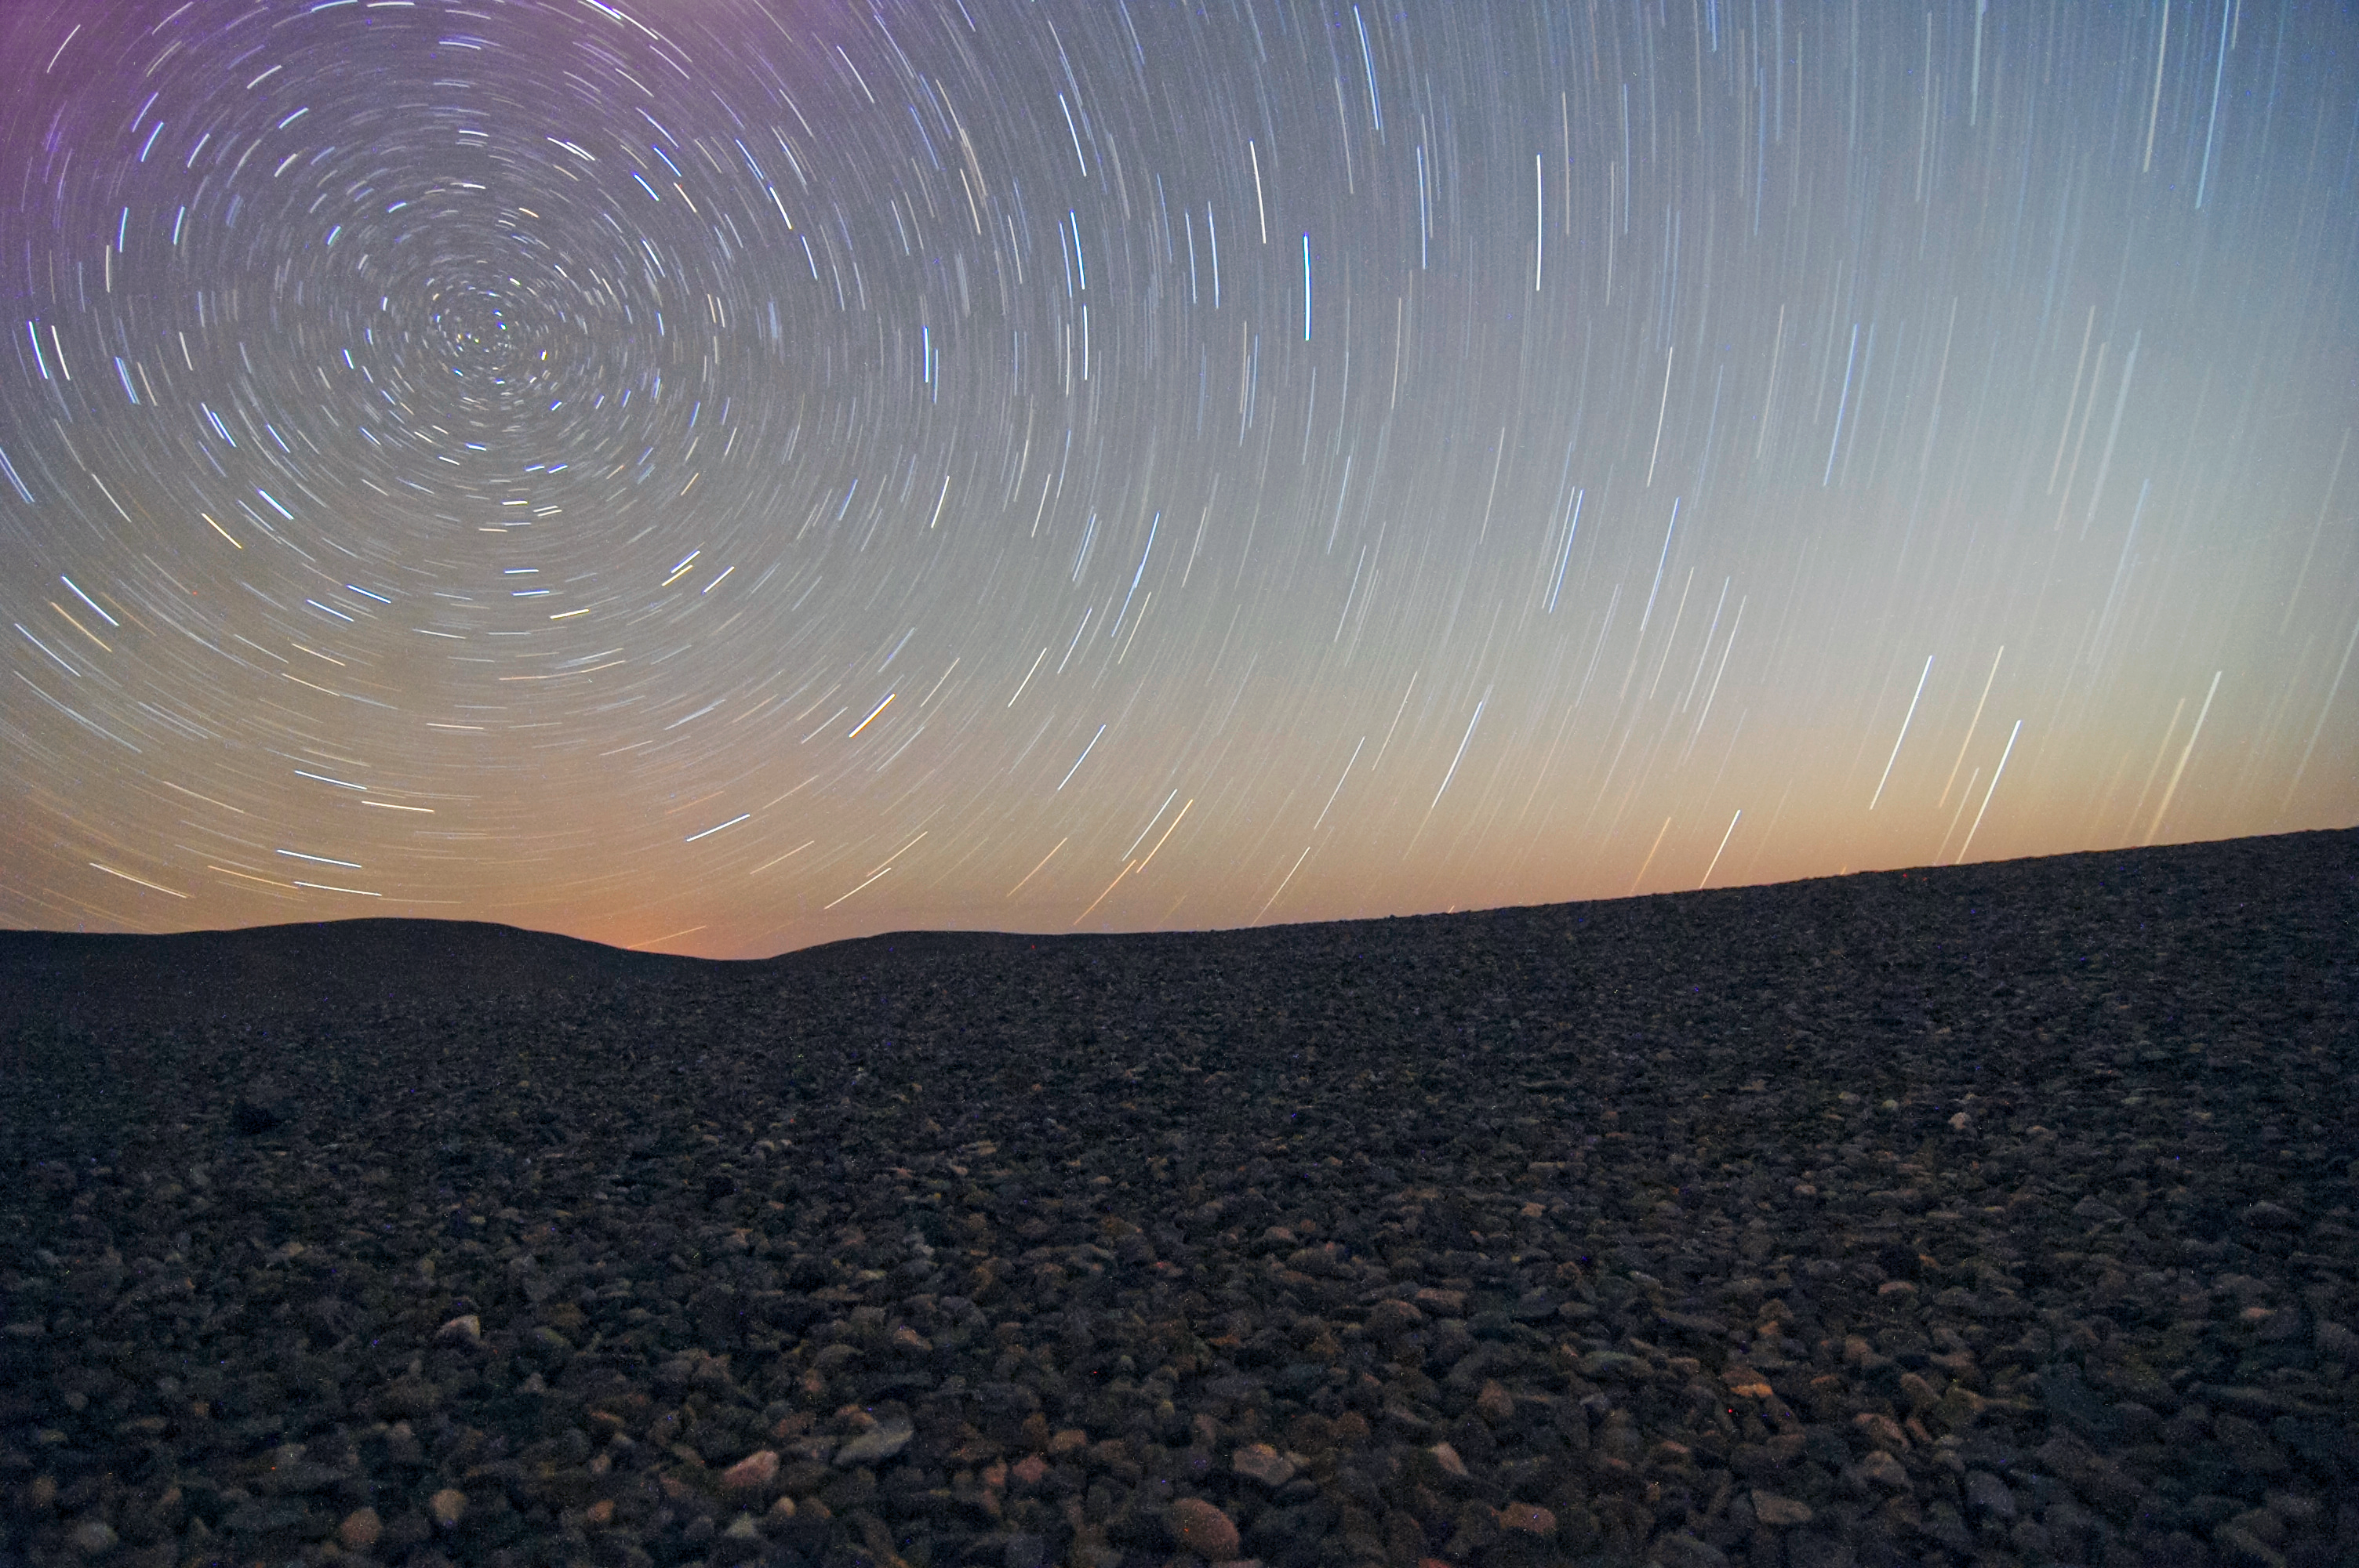

Solitude

In the expanses of the Atacama desert, there are few people to witness the glorious stars.

Credit: G. Brammer/ESO